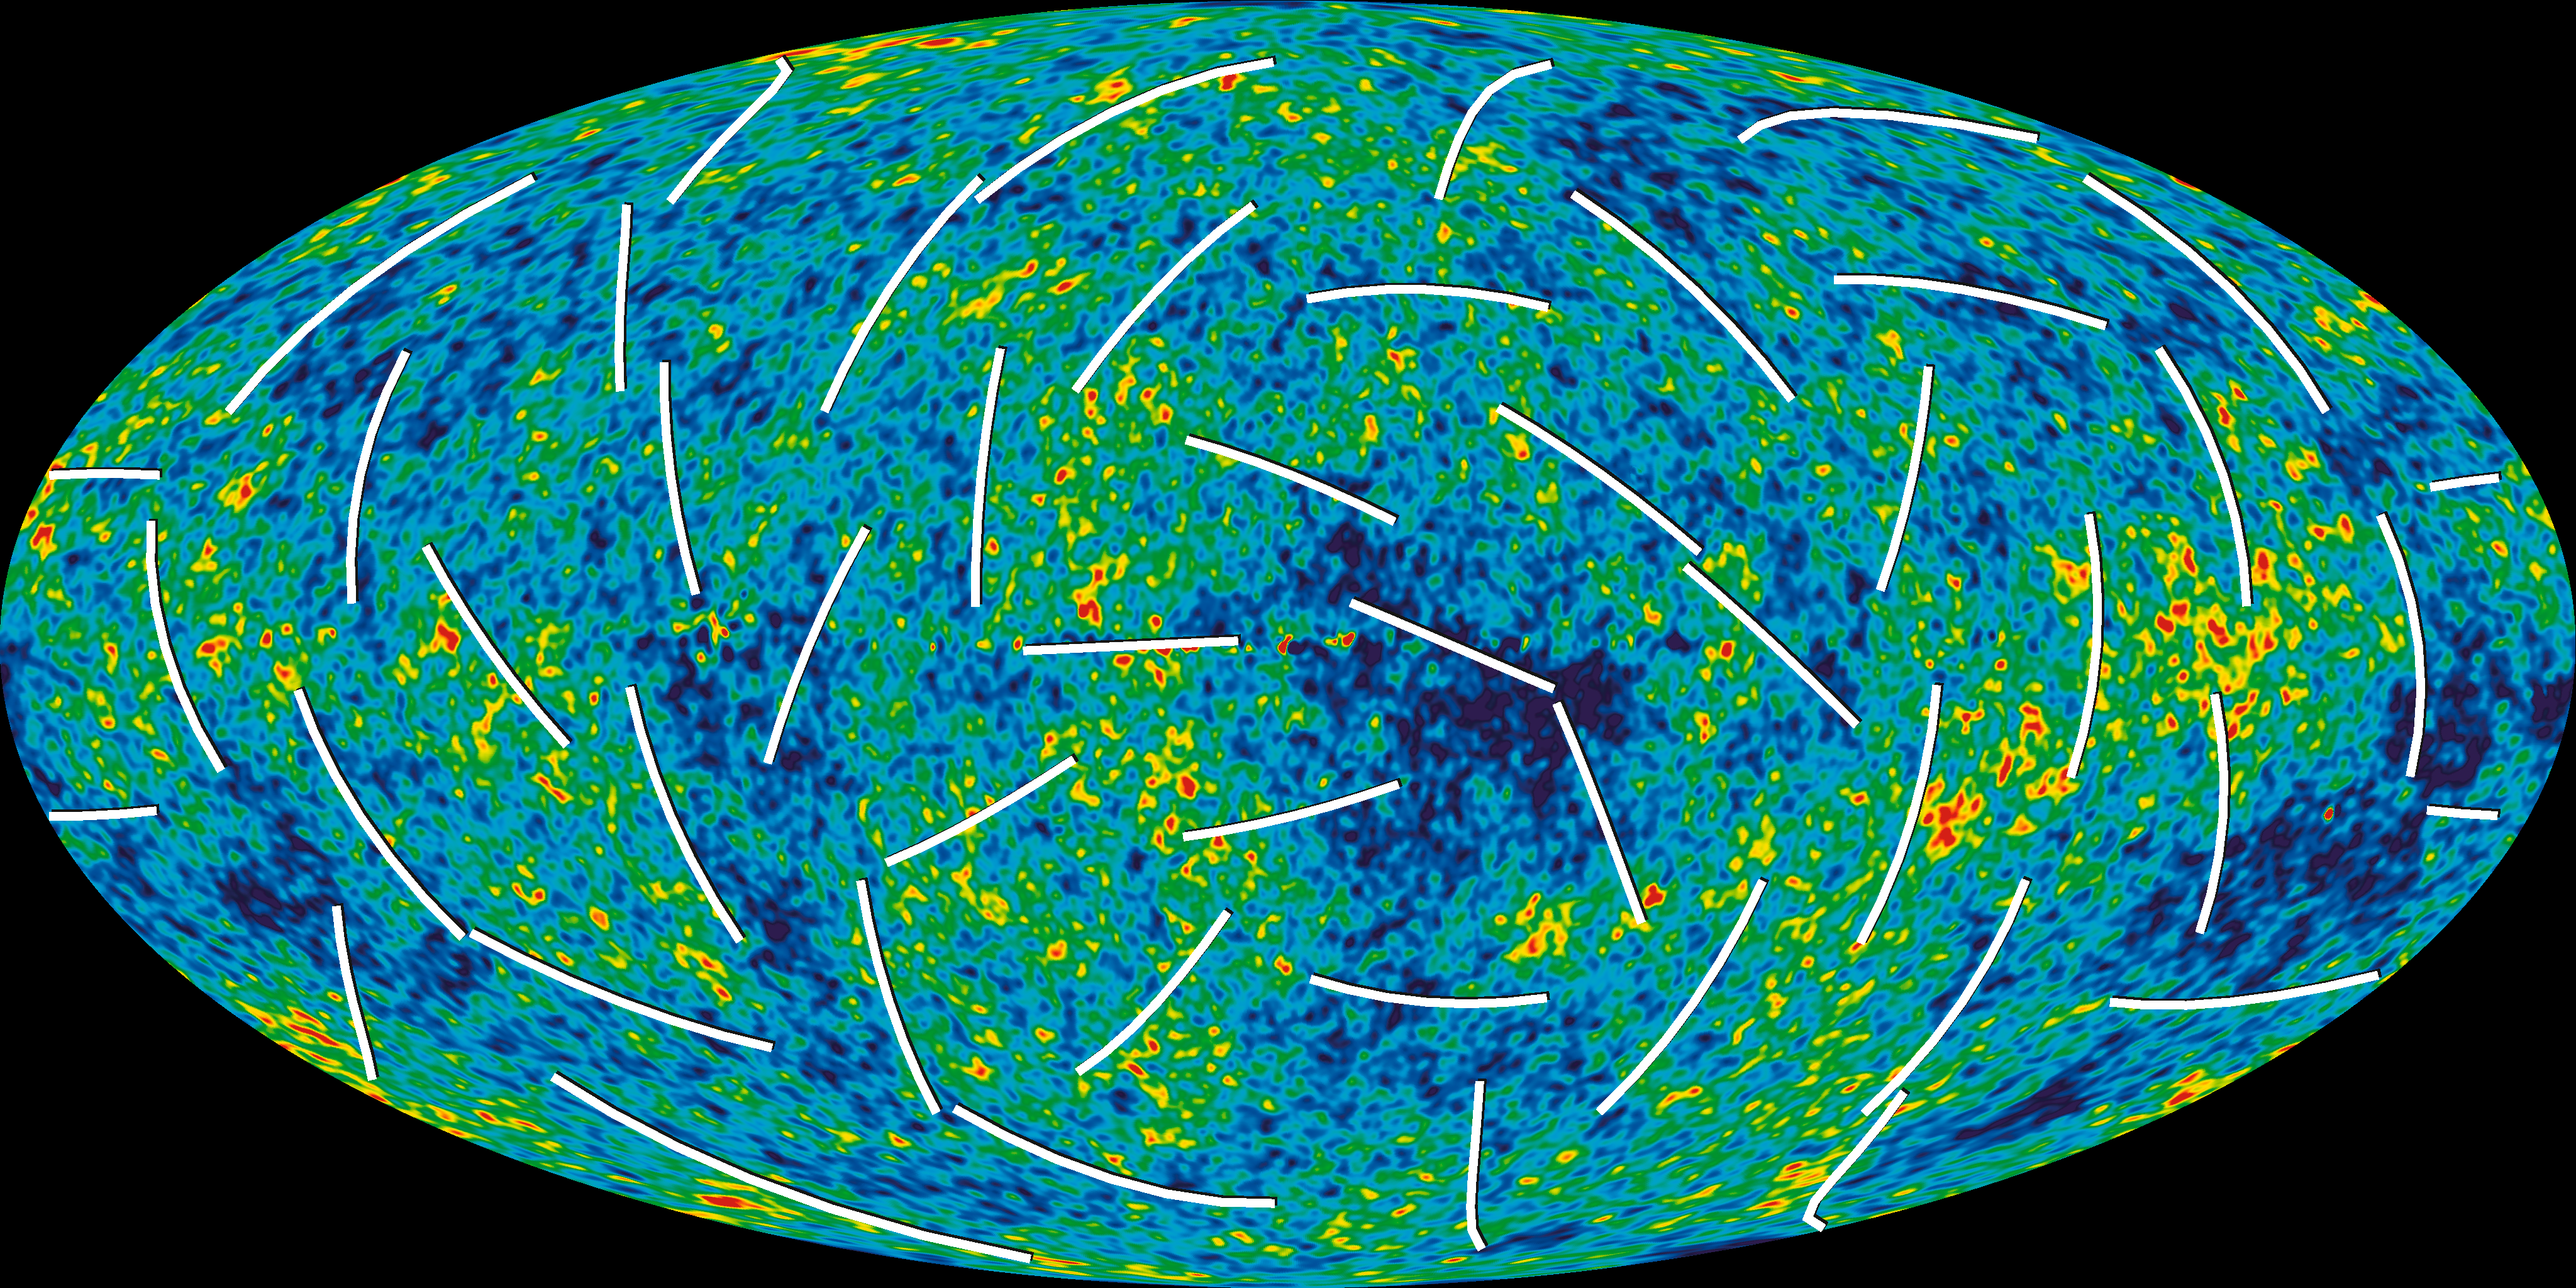

Polarisation angles

The Cosmic Microwave Background radiation is polarised. IAU is encouraging all astronomers to measure polarisation in the same sense.

Credit: NASA/WMAP Science Team